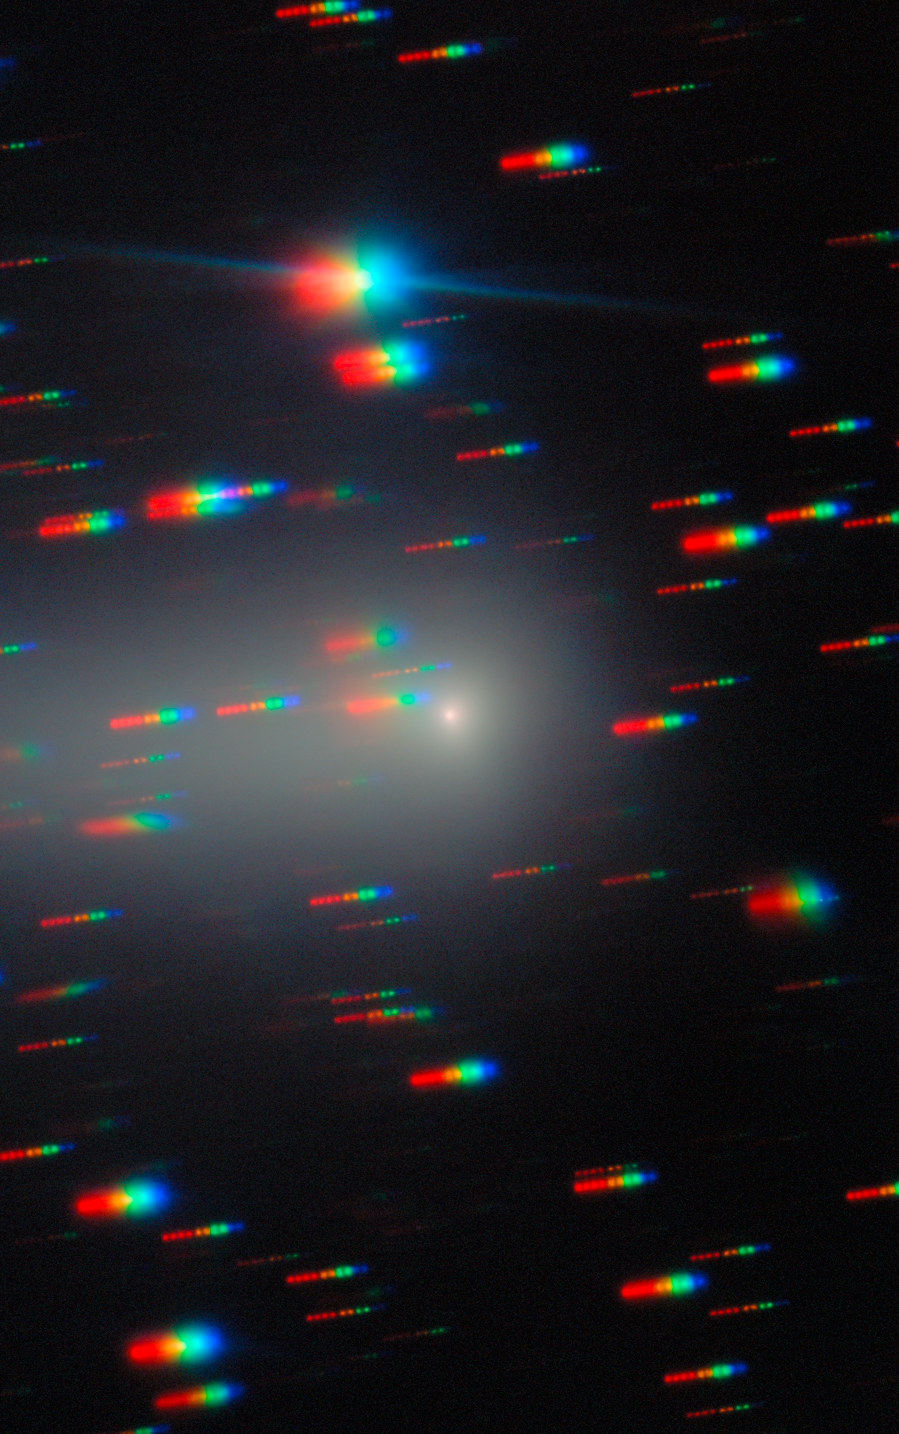

Gemini North Spots the Changing Comet 3I/ATLAS (7 February 2026)

As the third known interstellar interloper to visit our Solar System, the comet 3I/ATLAS was captured here by Gemini North as it traveled away from Earth, never to return. 3I/ATLAS has been imaged countless times since its discovery in July 2025. Gemini North is one half of the International Gemini Observatory, funded in part by the U.S. National Science Foundation (NSF) and operated by NSF NOIRLab.

Bryce Bolin, research scientist at Eureka Scientific, and his team continued to observe 3I/ATLAS through the northern spring of 2026. A composite of these images was featured as a NOIRLab Image of the Week. The individual images are here: 22 December 2025, 20 January 2026, and the composite without annotations.

Credit: International Gemini Observatory/NOIRLab/NSF/AURA/B. BolinImage Processing: J. Miller & M. Rodriguez (International Gemini Observatory/NSF NOIRLab), T.A. Rector (University of Alaska Anchorage/NSF NOIRLab), M. Zamani (NSF NOIRLab) Acknowledgments: PI: Bryce Bolin (Eureka Scientific)